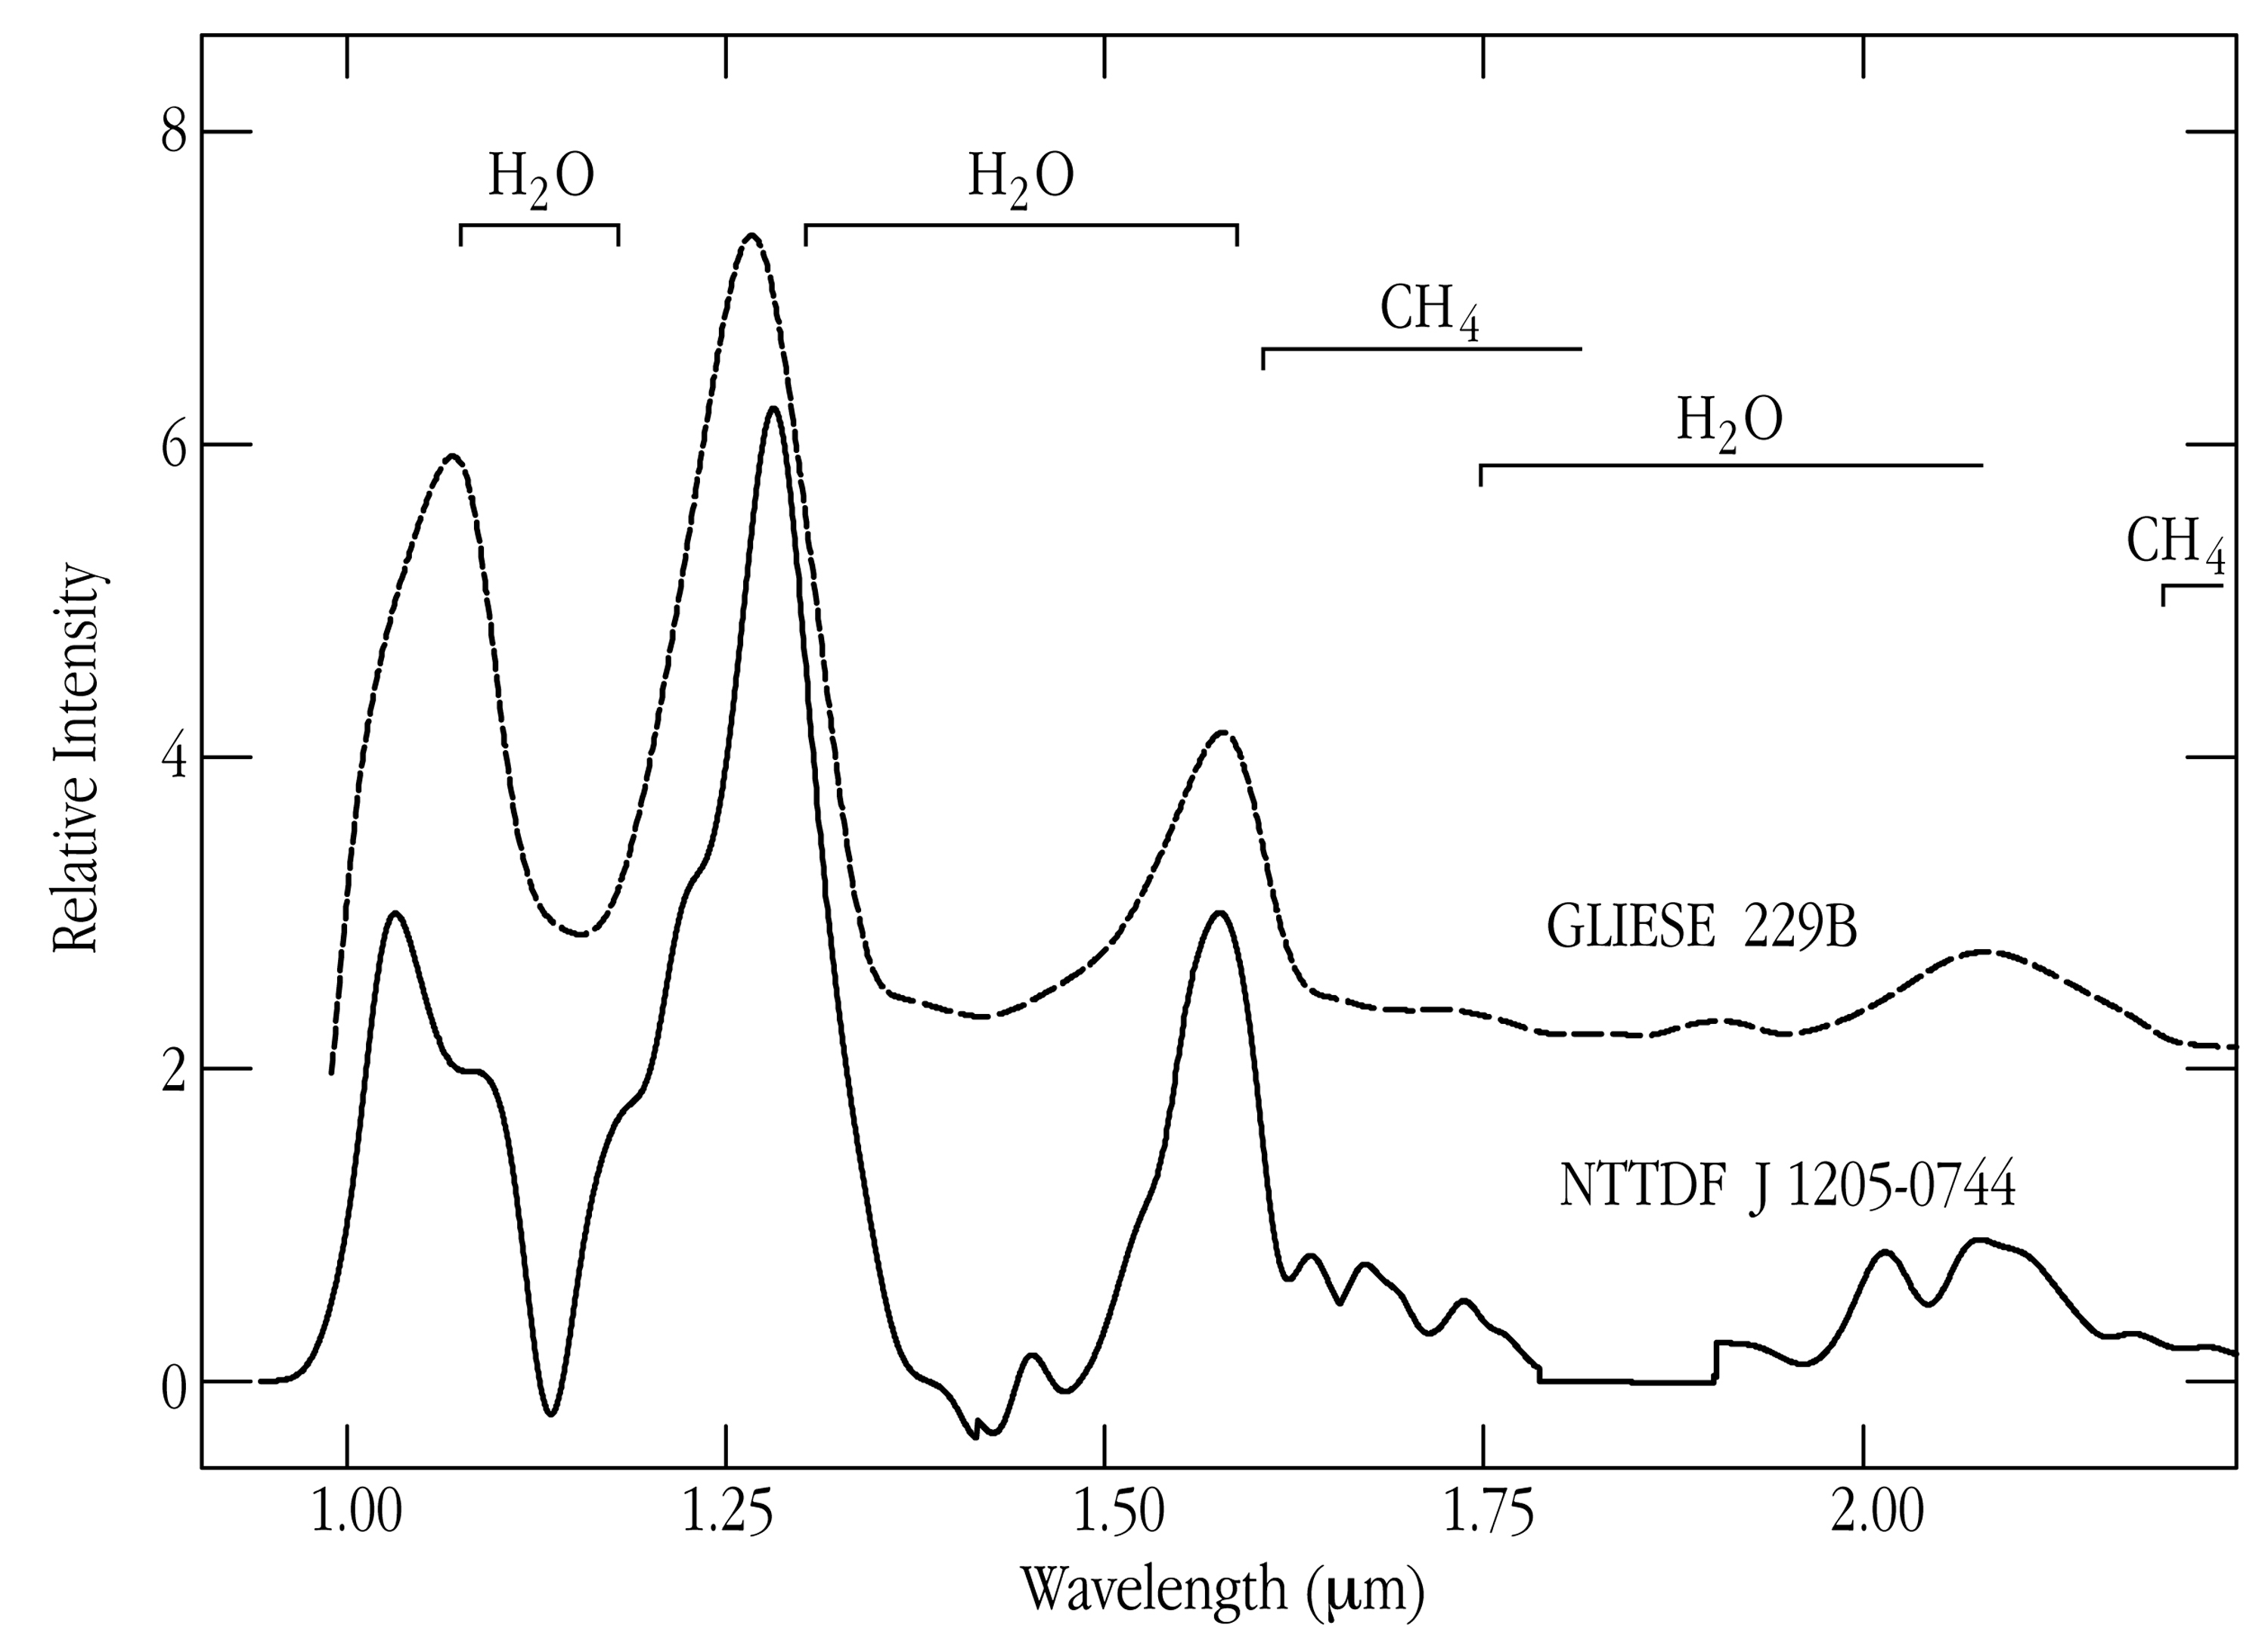

Spectrum of methane brown dwarf

The infrared spectrum of NTTDF J1205-0744, as obtained with SOFI at the NTT and ISAAC at VLT ANTU, and compared to the spectrum of the much closer and brighter Methane Brown Dwarf Gliese 229B .

Credit: ESO